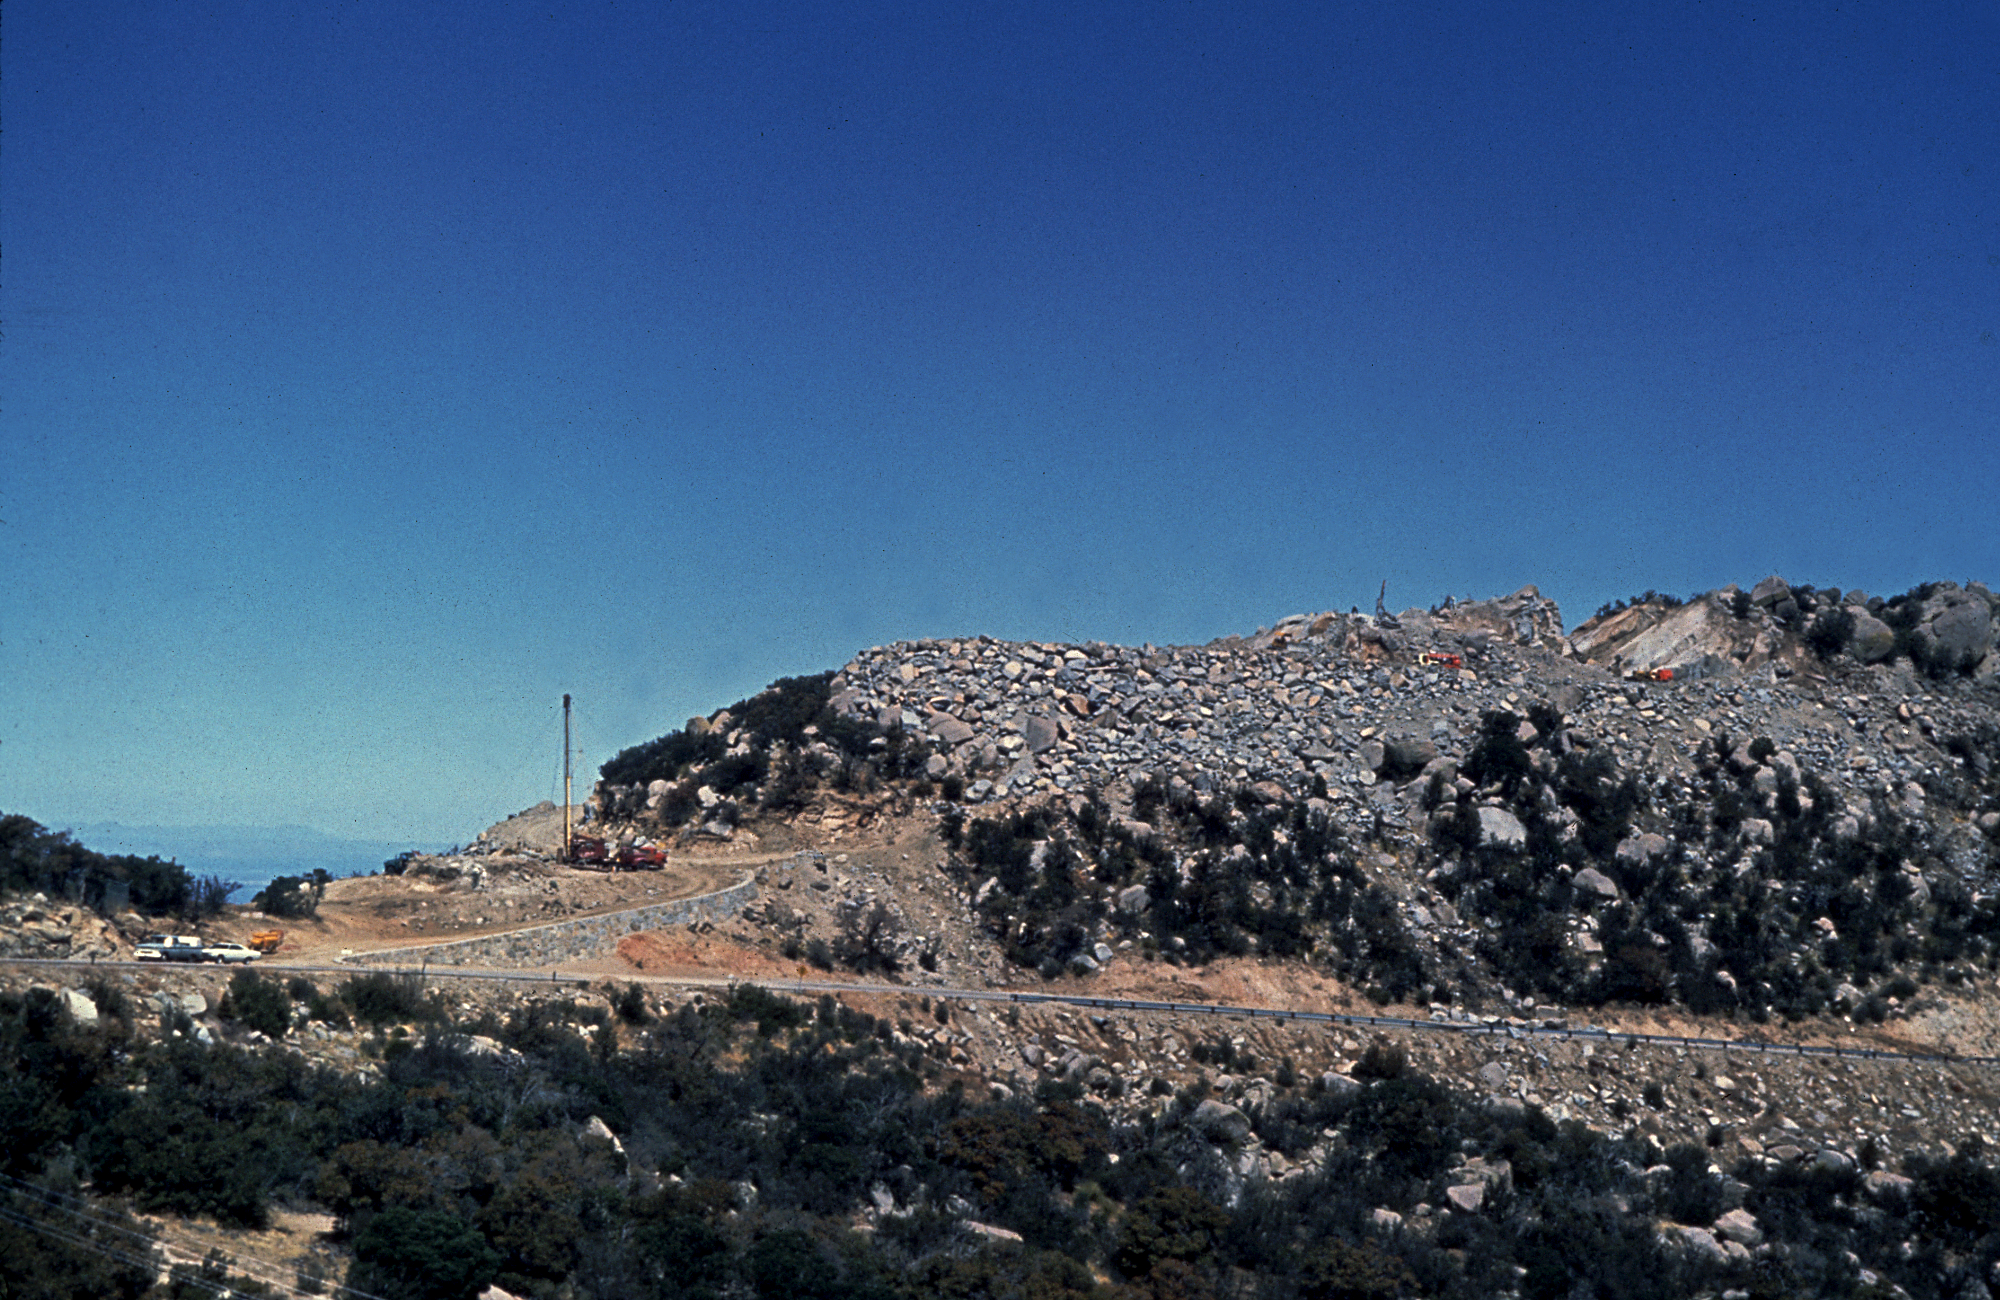

KPNO 4-meter site

The site for the KPNO 4-meter telescope, after blasting and before construction. From the private collection of Dr David Crawford.

Credit: David Crawford/NOIRLab/NSF/AURA/